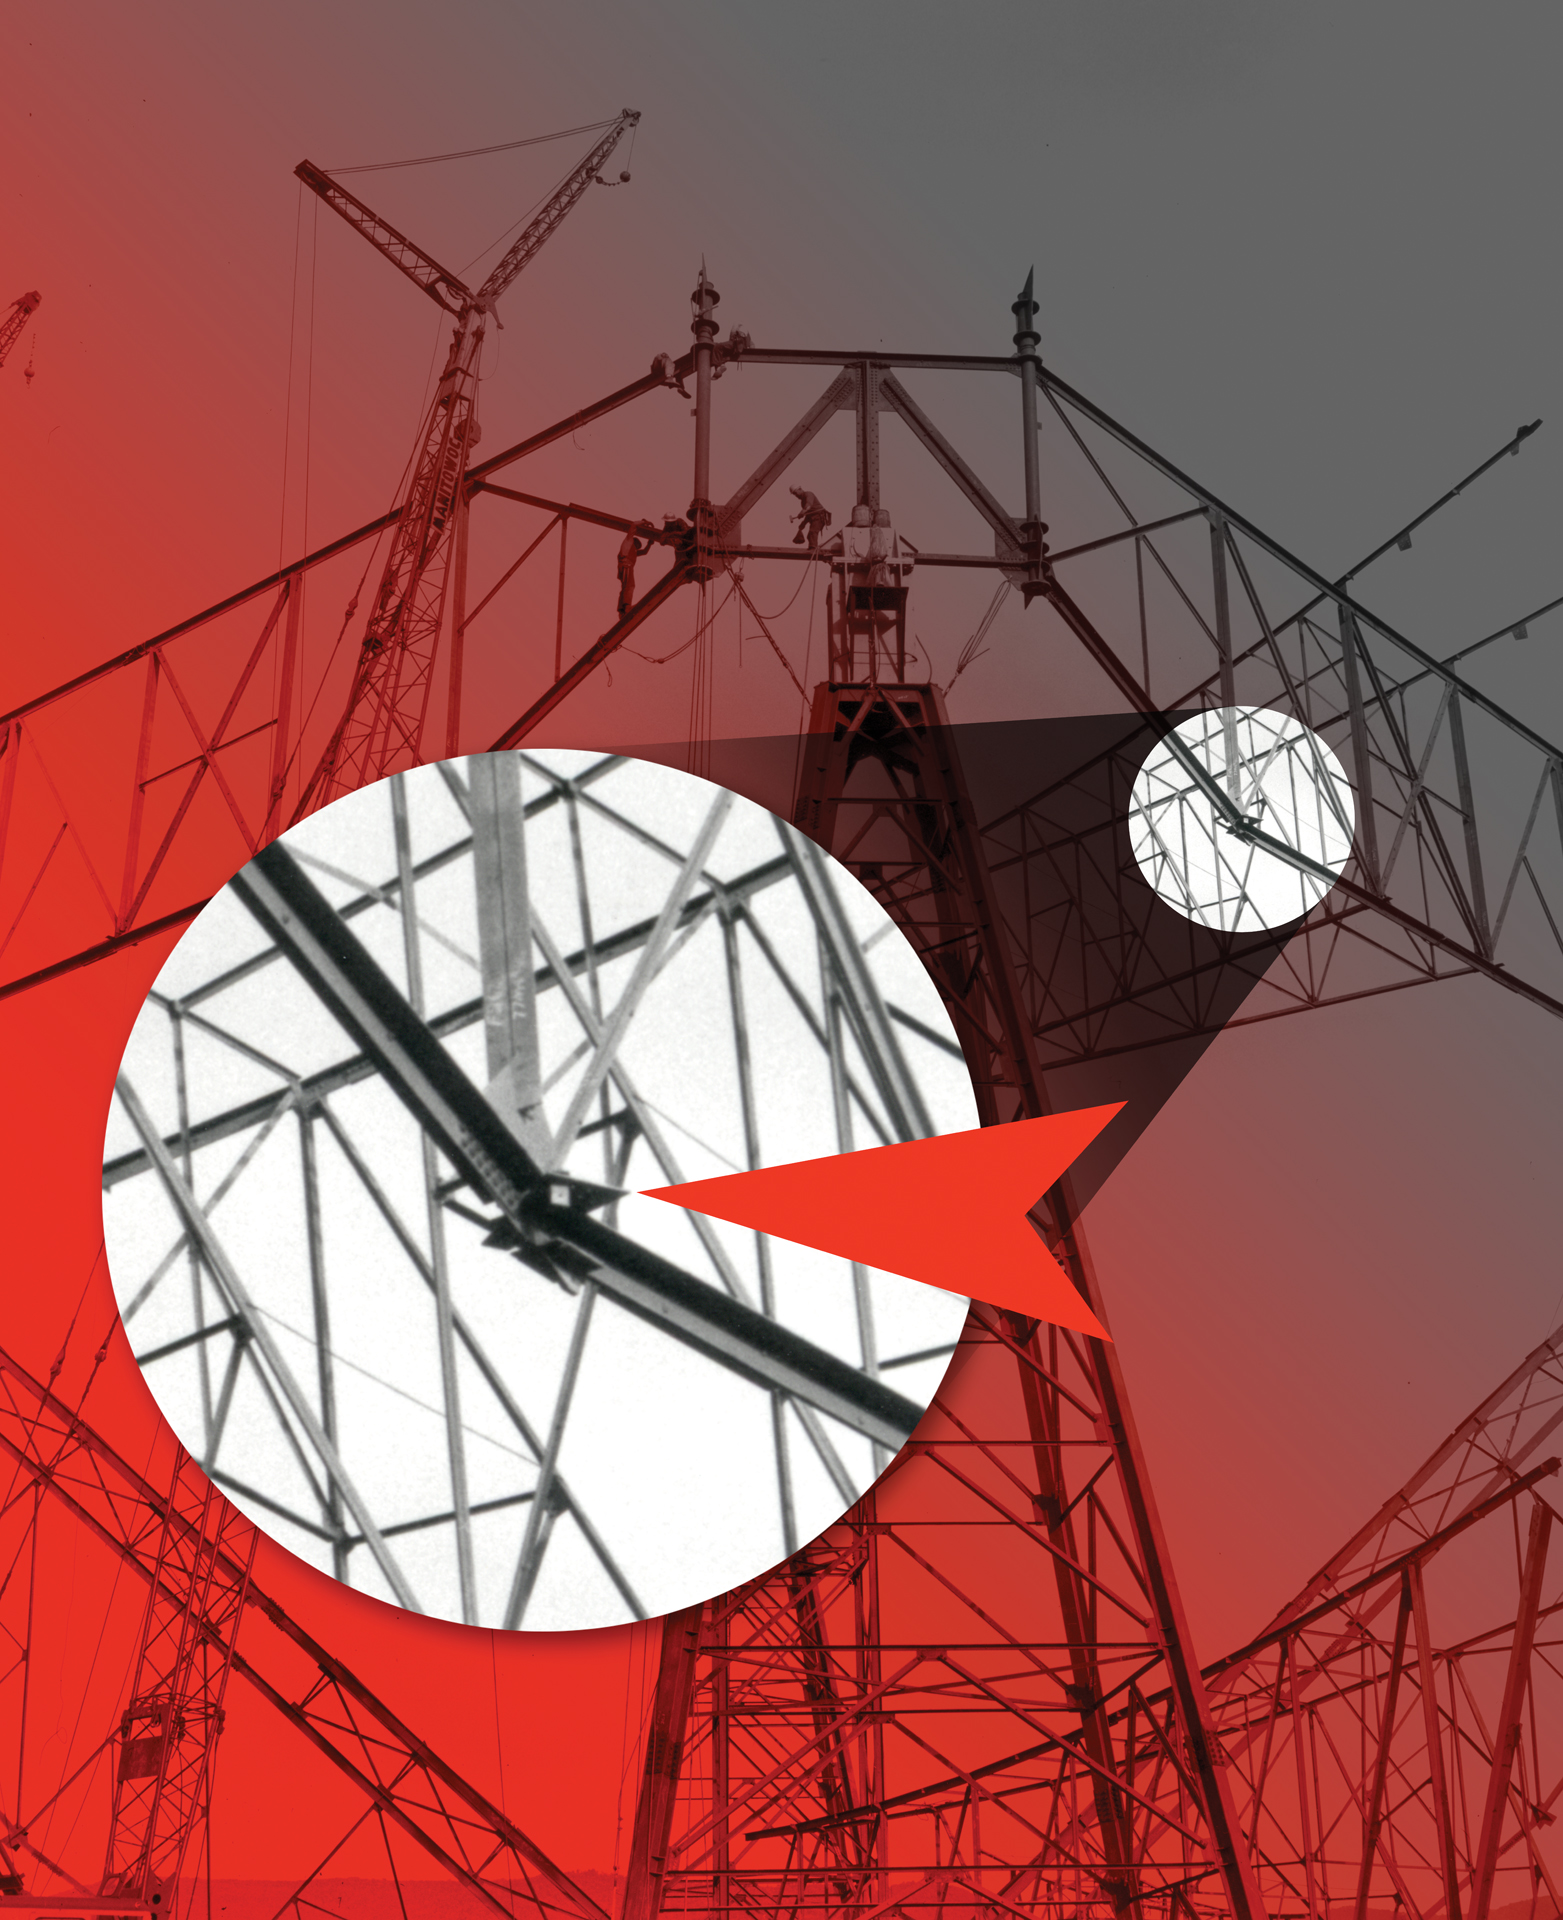

The culprit of the 300-foot telescope collapse

On the night of November 15, 1988, the 300-foot Telescope in Green Bank West Virginia collapsed. After an investigation, a large but sheared metal gusset plate was found in the wreckage. The exact triangular plate can be seen in this photo taken during construction of the 300-foot in 1961.

Credit: J. Hellerman, NRAO/AUI/NSF